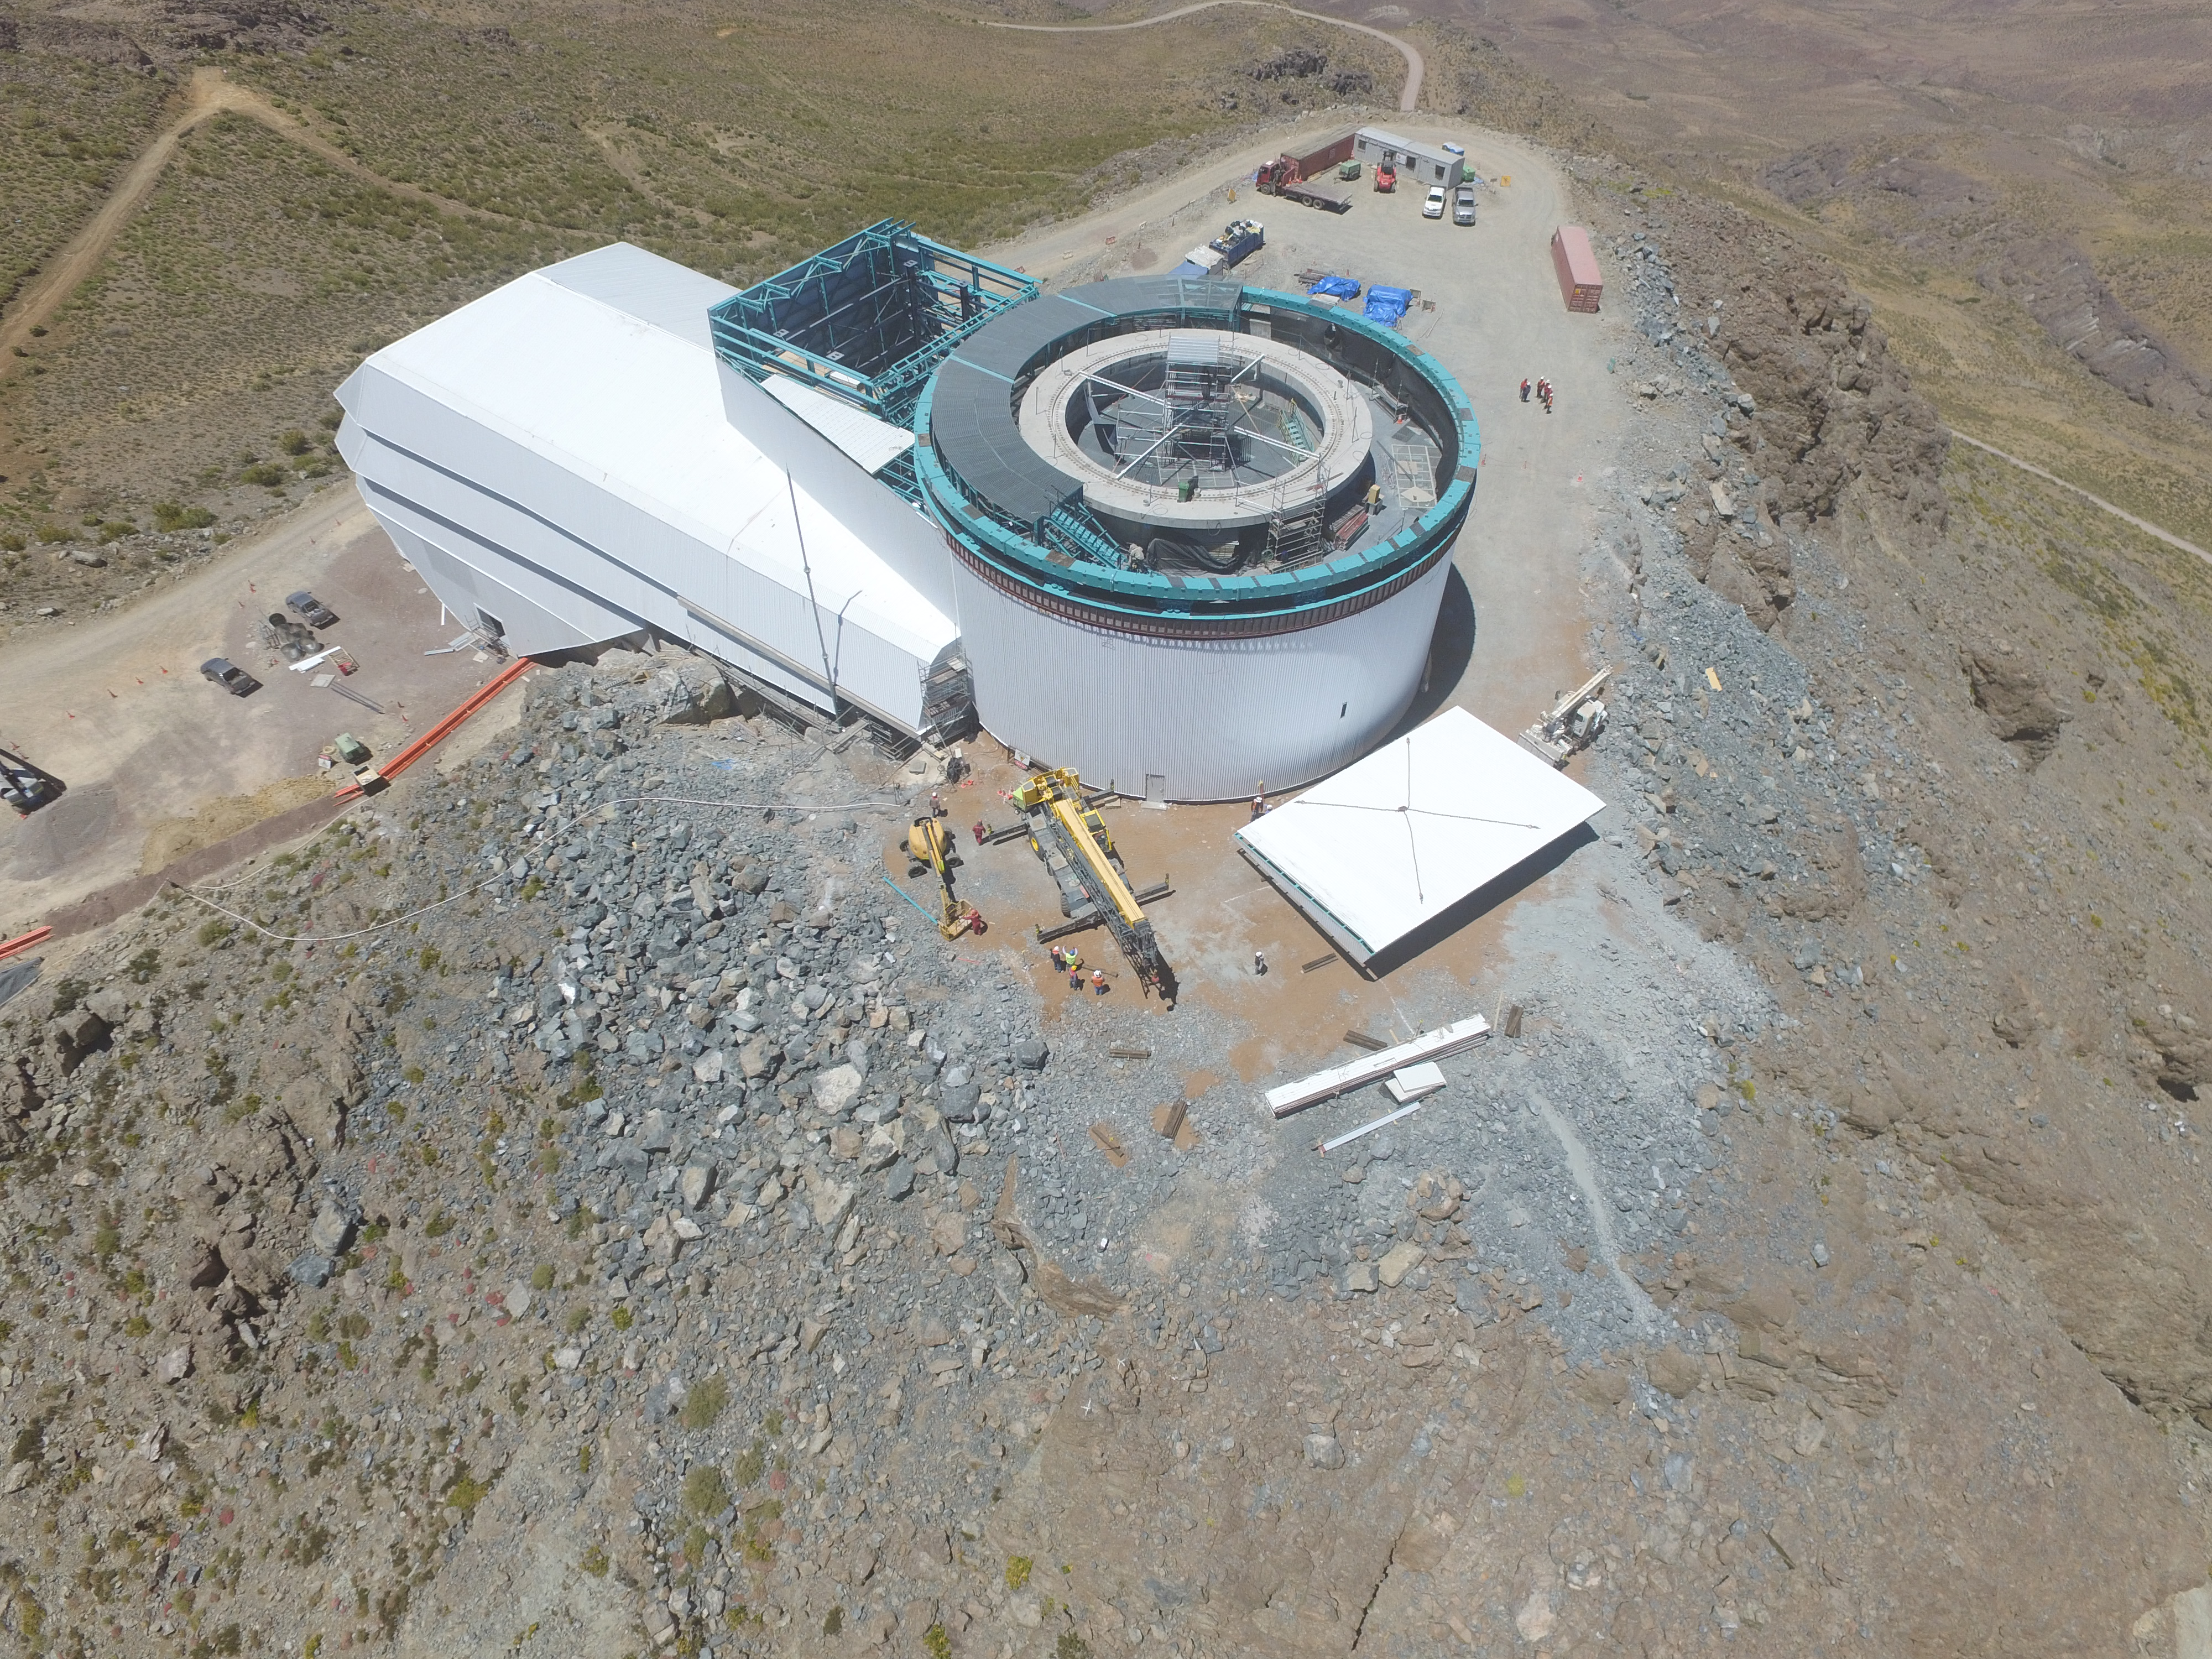

Drone Photo of LSST Facility and Environs December 2017

LSST Assembly Integration Verification (AIV) Manager Jacques Sebag submitted these aerial drone photos of the LSST facility, taken on December 28. The photos were taken after the LSST team collaborated with subcontractor Besalco to move the facility mobile roof to the flat area located on the north side of the lower enclosure. Congratulations to all for this achievement at the end of 2017!

Credit: Rubin Observatory/NSF/AURA